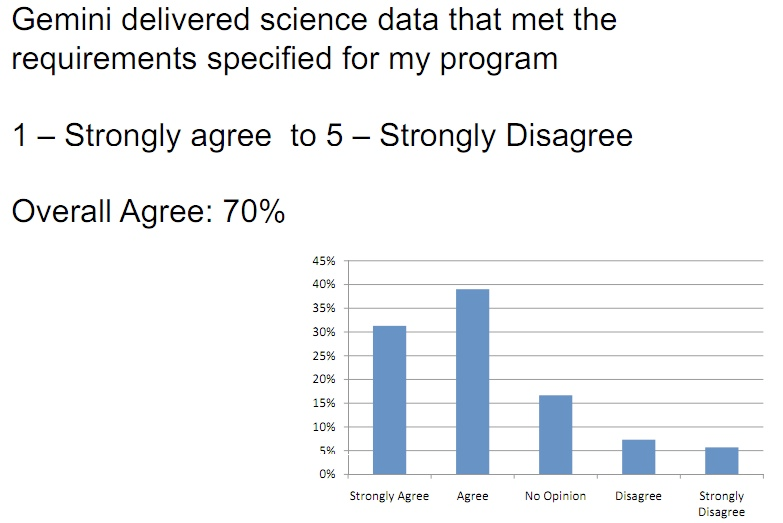

Gemini User Survey 2008

Credit: International Gemini Observatory/NOIRLab/NSF/AURA